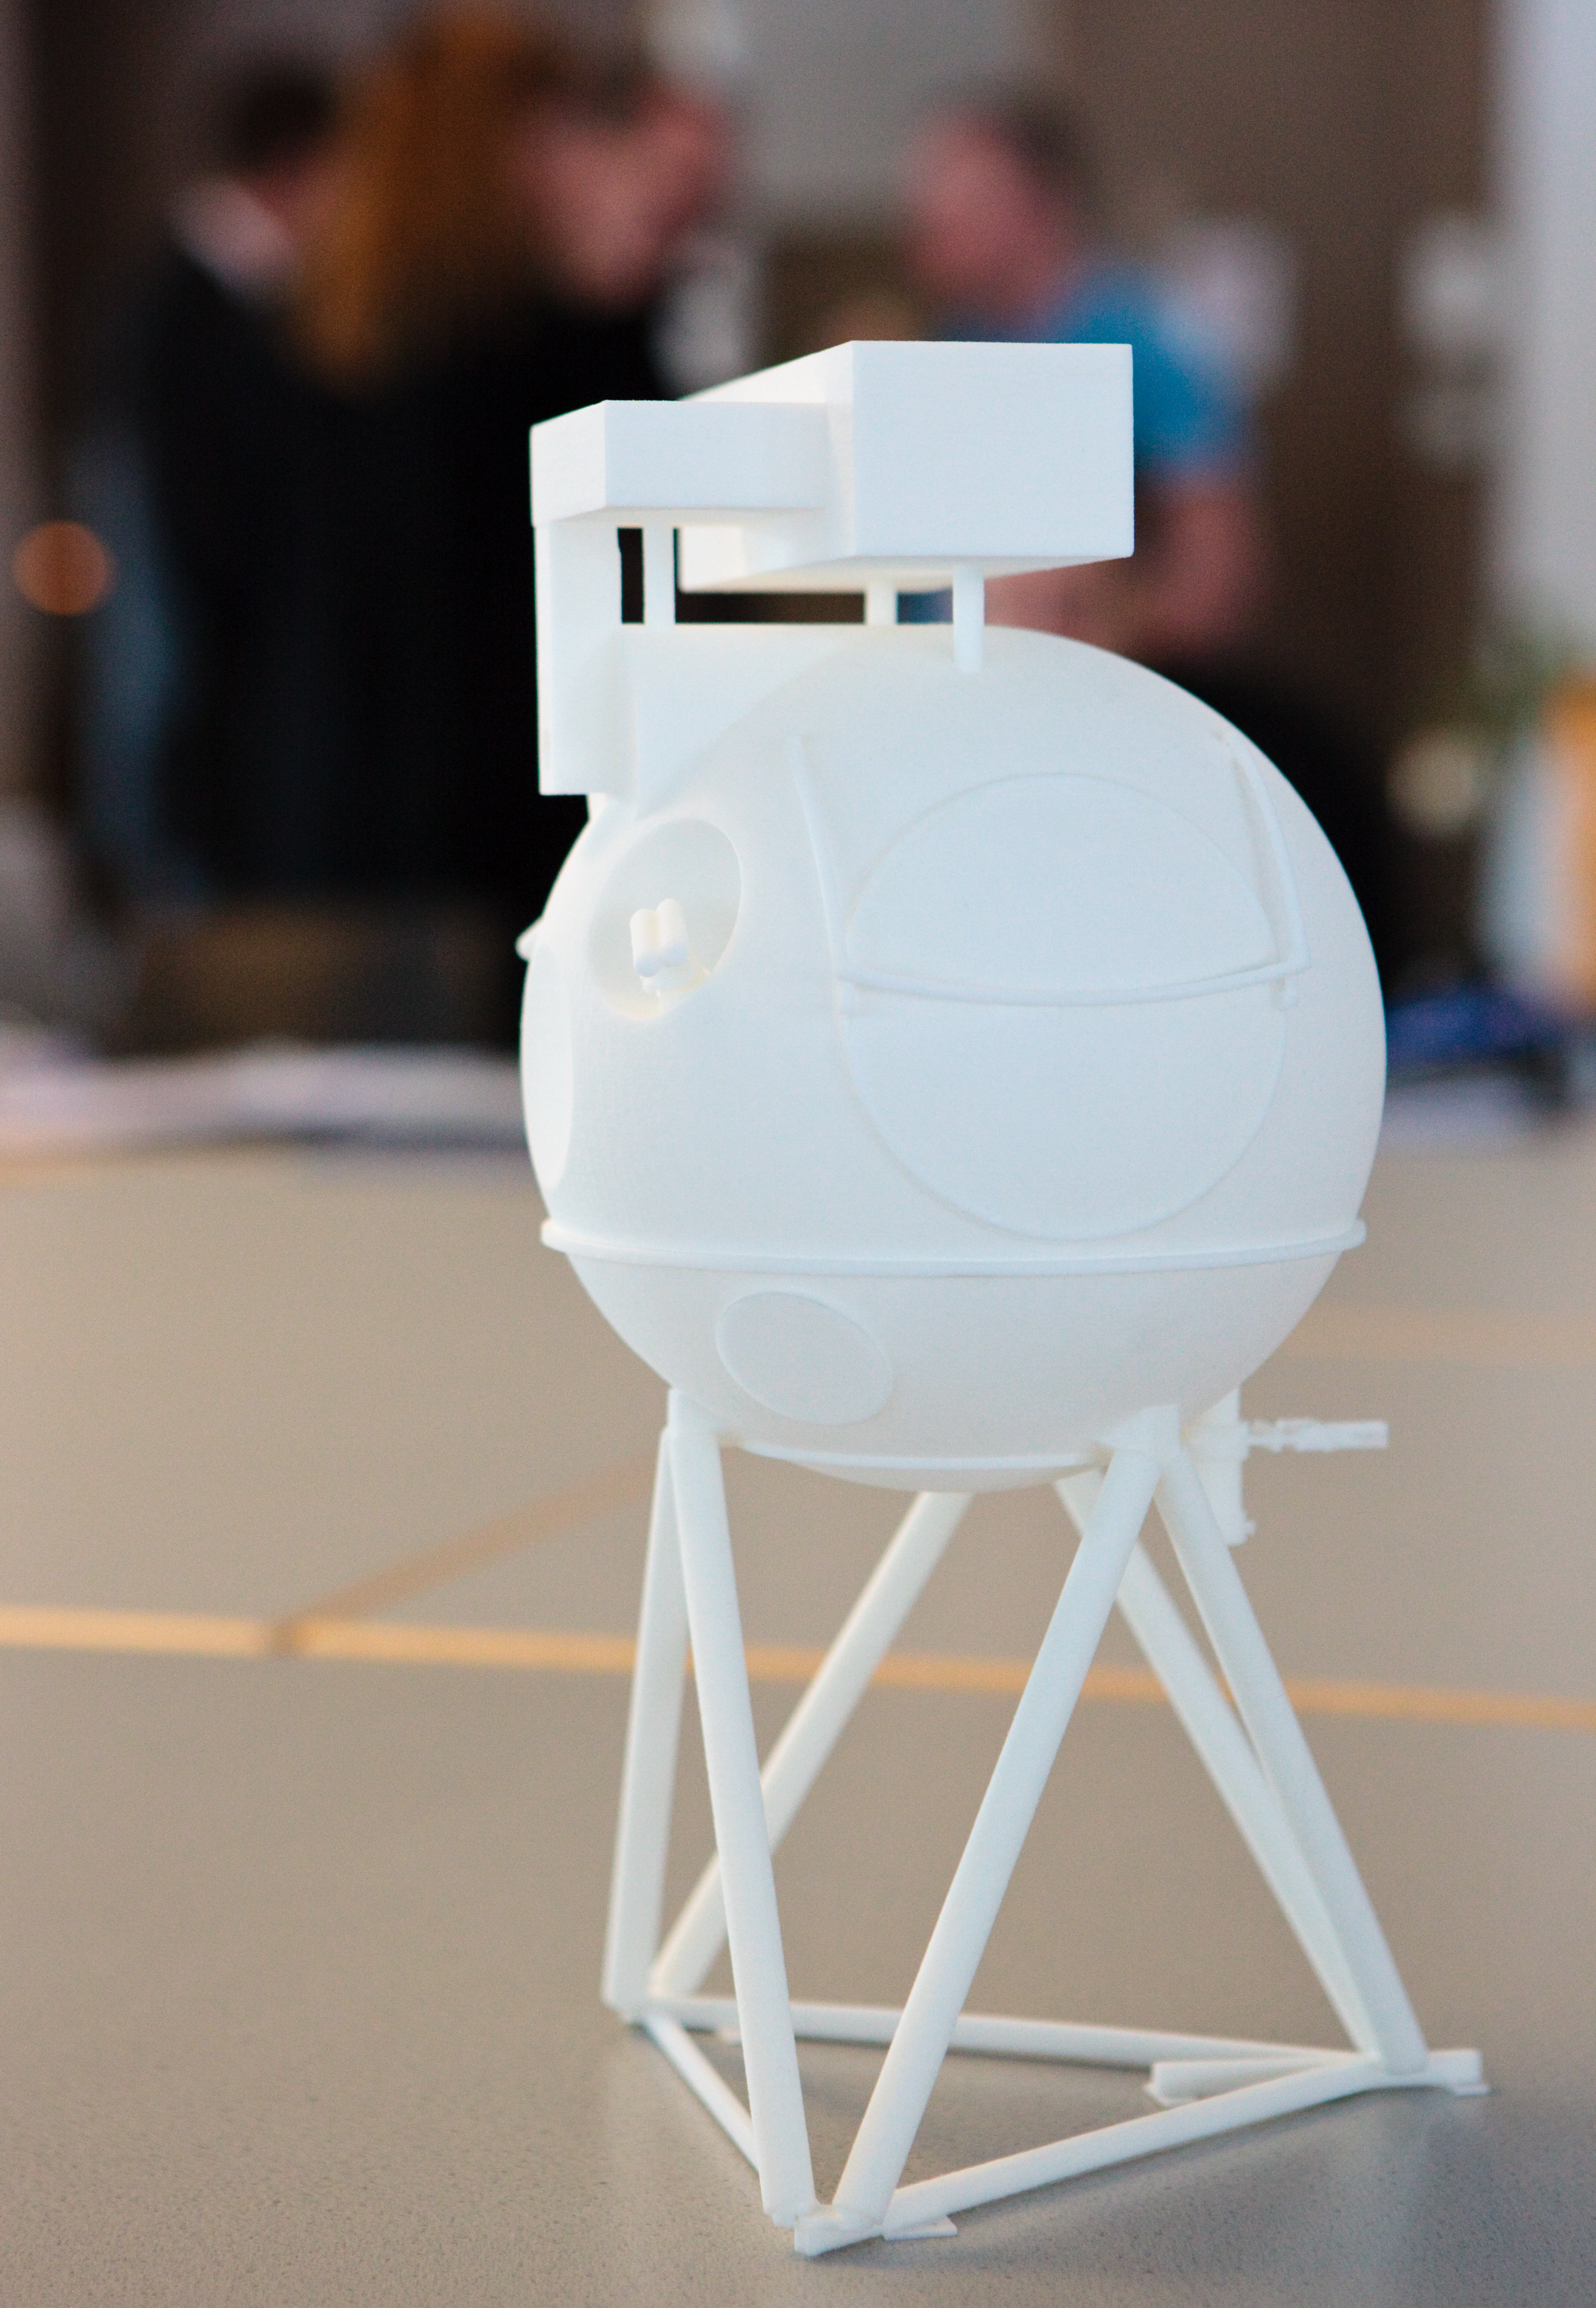

ELT METIS meeting, December 2009

ELT METIS Meeting, December 2009

Credit: ESO